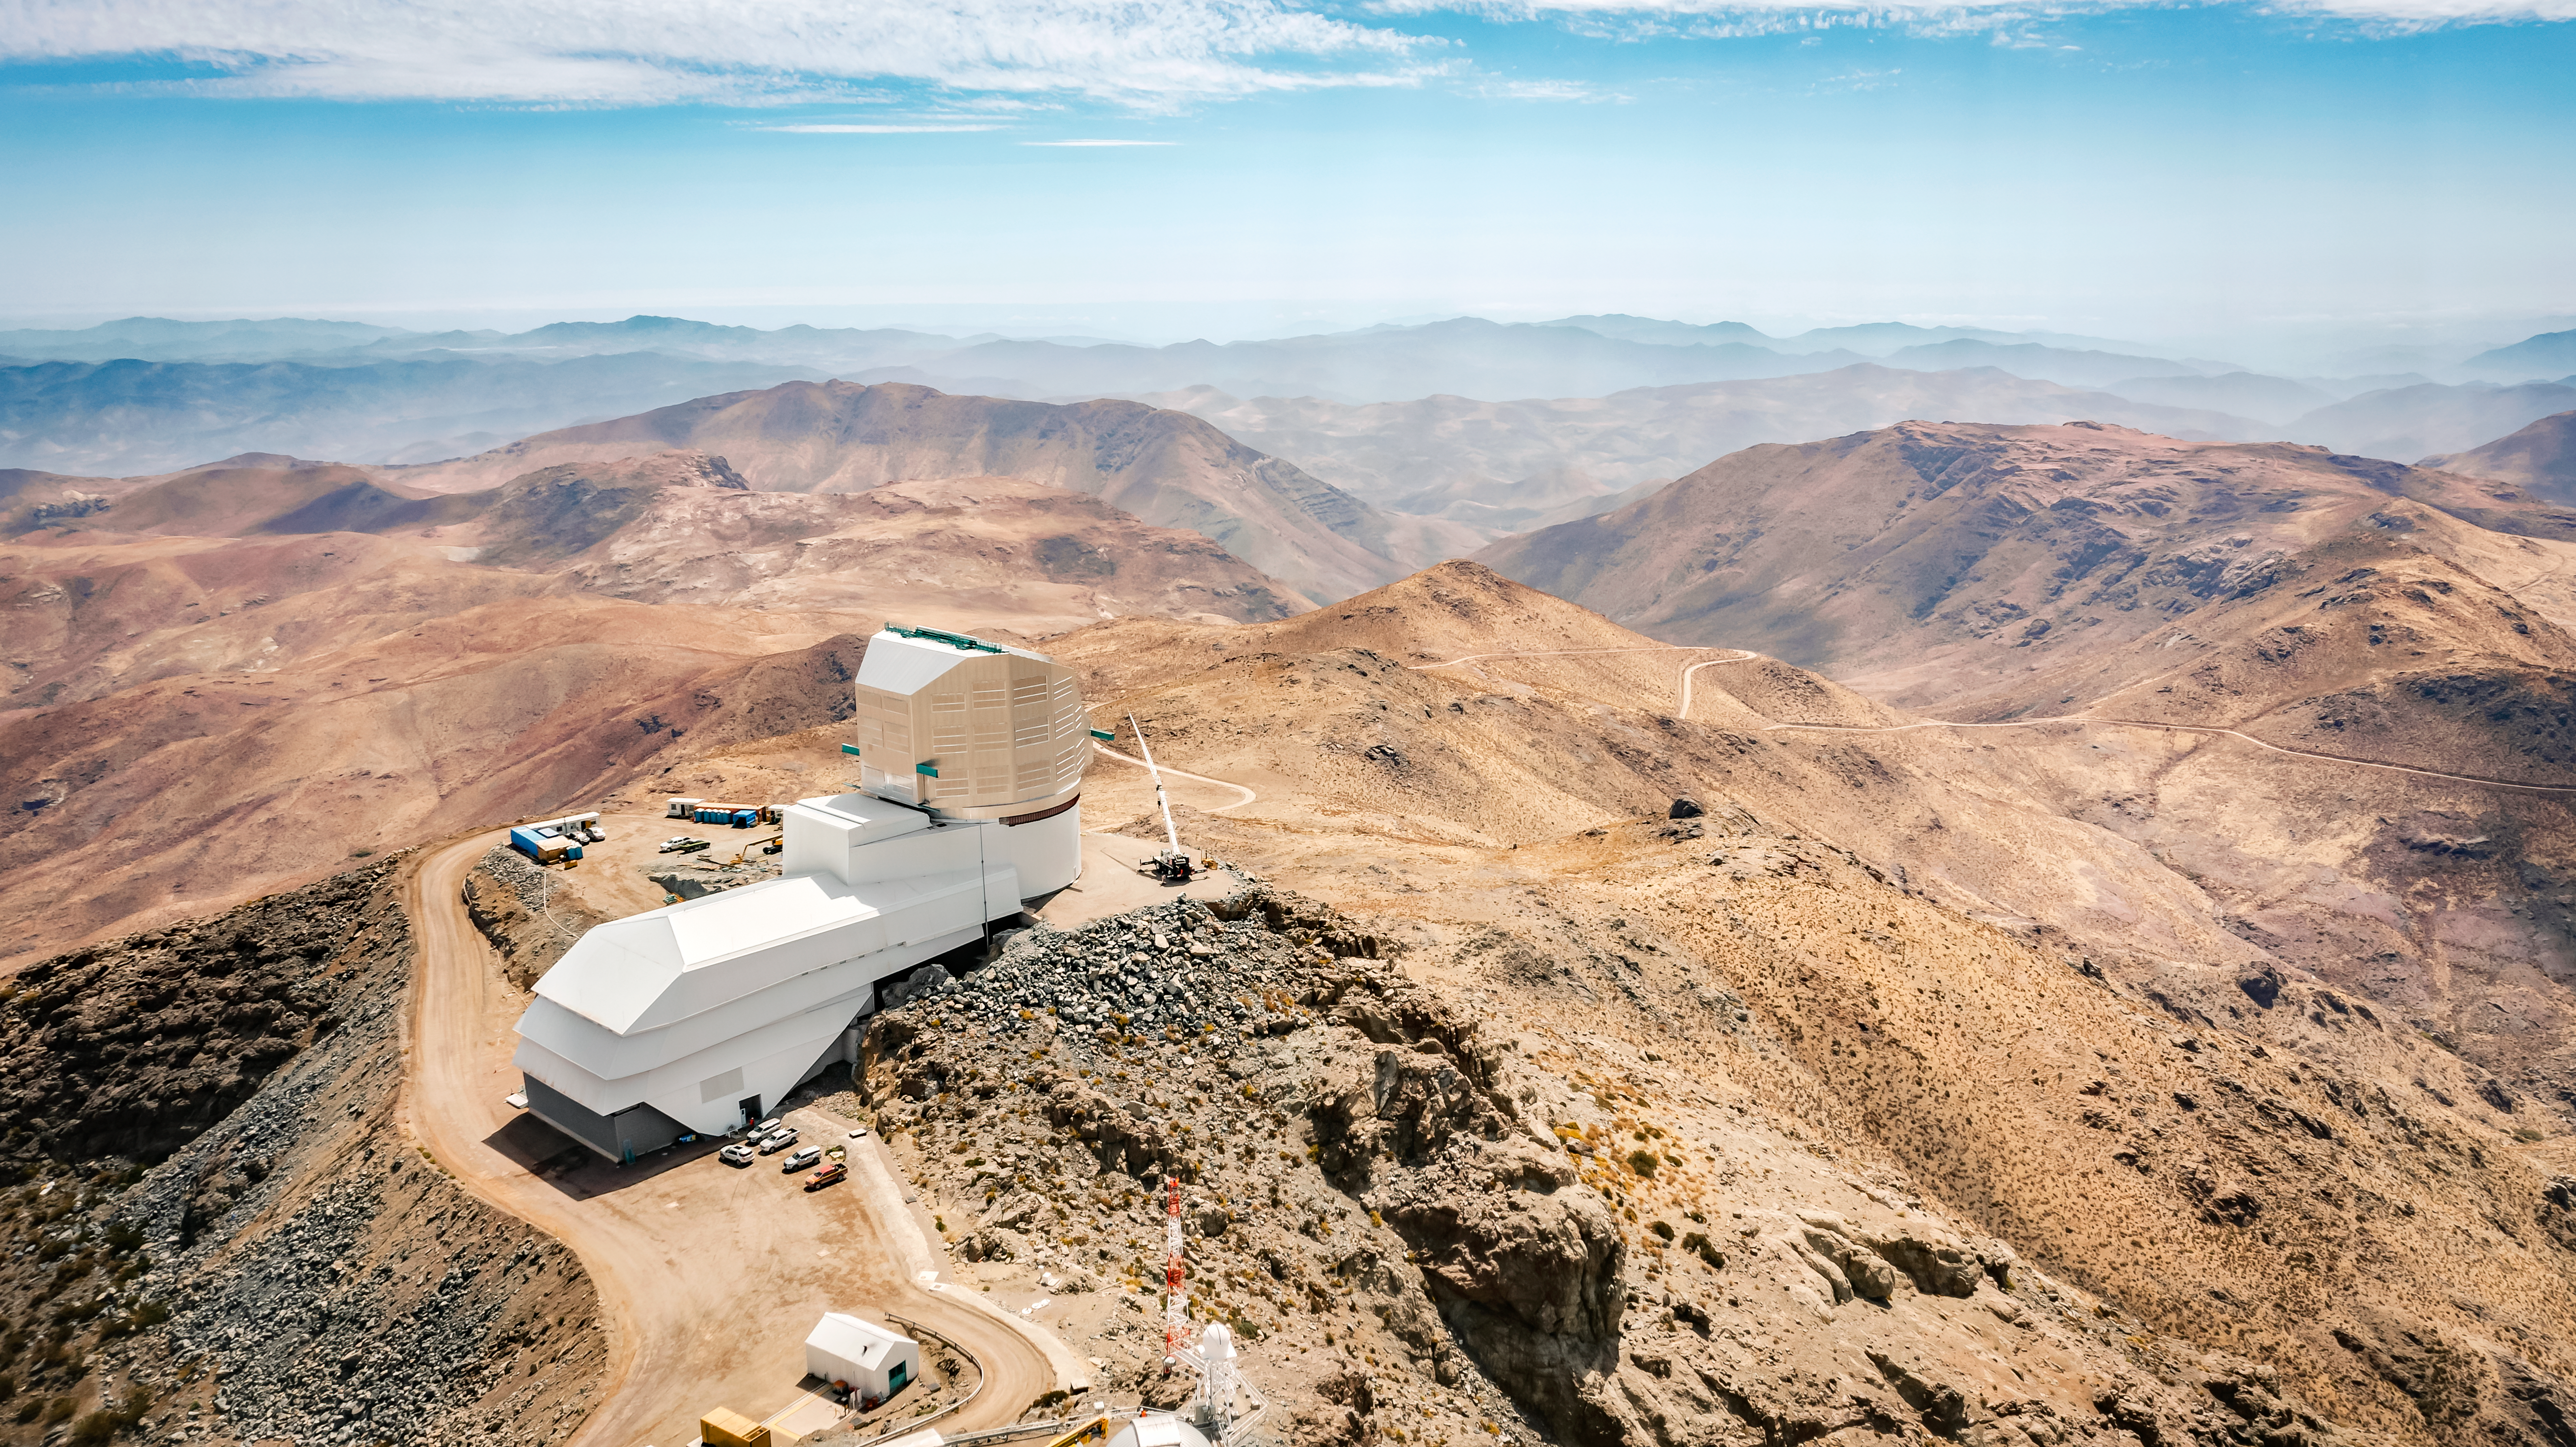

Drone View of Rubin Observatory

View of Rubin Observatory and surrounding buildings taken by drone in October 2023. The 8.4-meter telescope at Rubin Observatory, equipped with the highest-resolution digital camera in the world, will take enormous images of the southern hemisphere sky, covering the entire sky every few nights. Rubin will do this over and over for 10 years, creating a timelapse view of the Universe that’s unlike anything we’ve seen before.

Credit: RubinObs/NOIRLab/SLAC/NSF/DOE/AURA/A. Pizarro D.